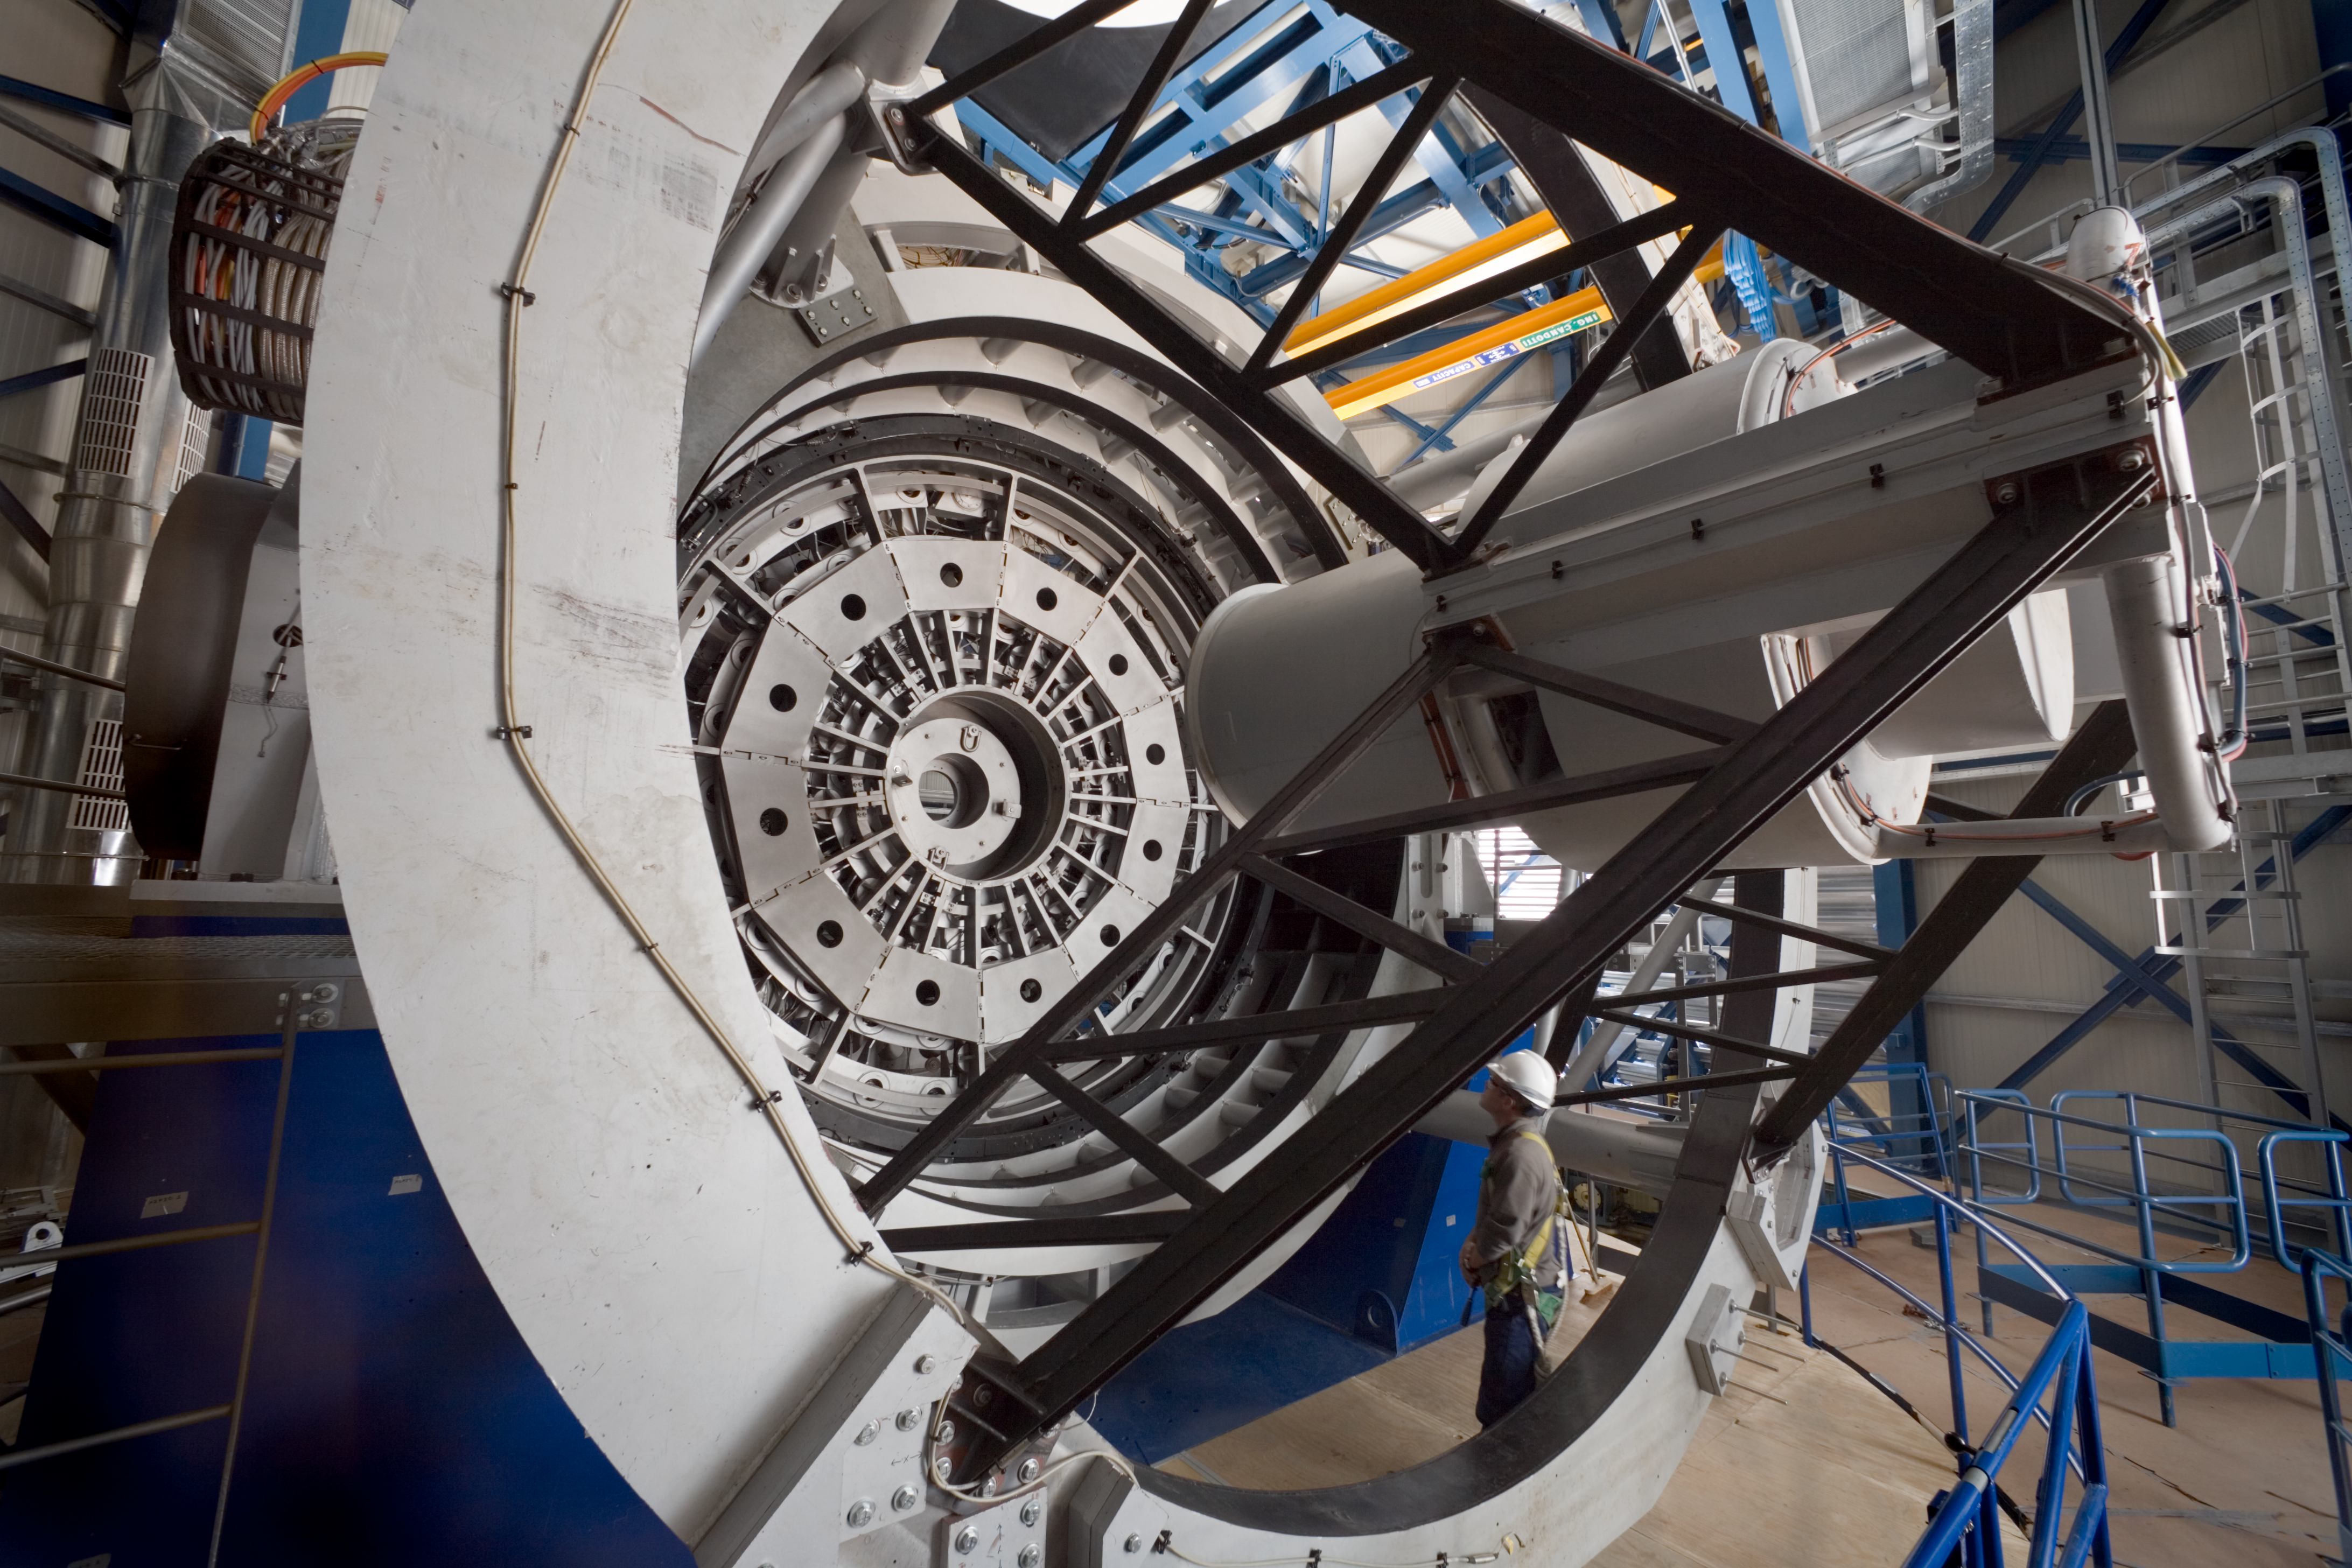

VISTA

The VISTA telescope in Paranal. This photograph was obtained in January 2007.

Credit: ESO